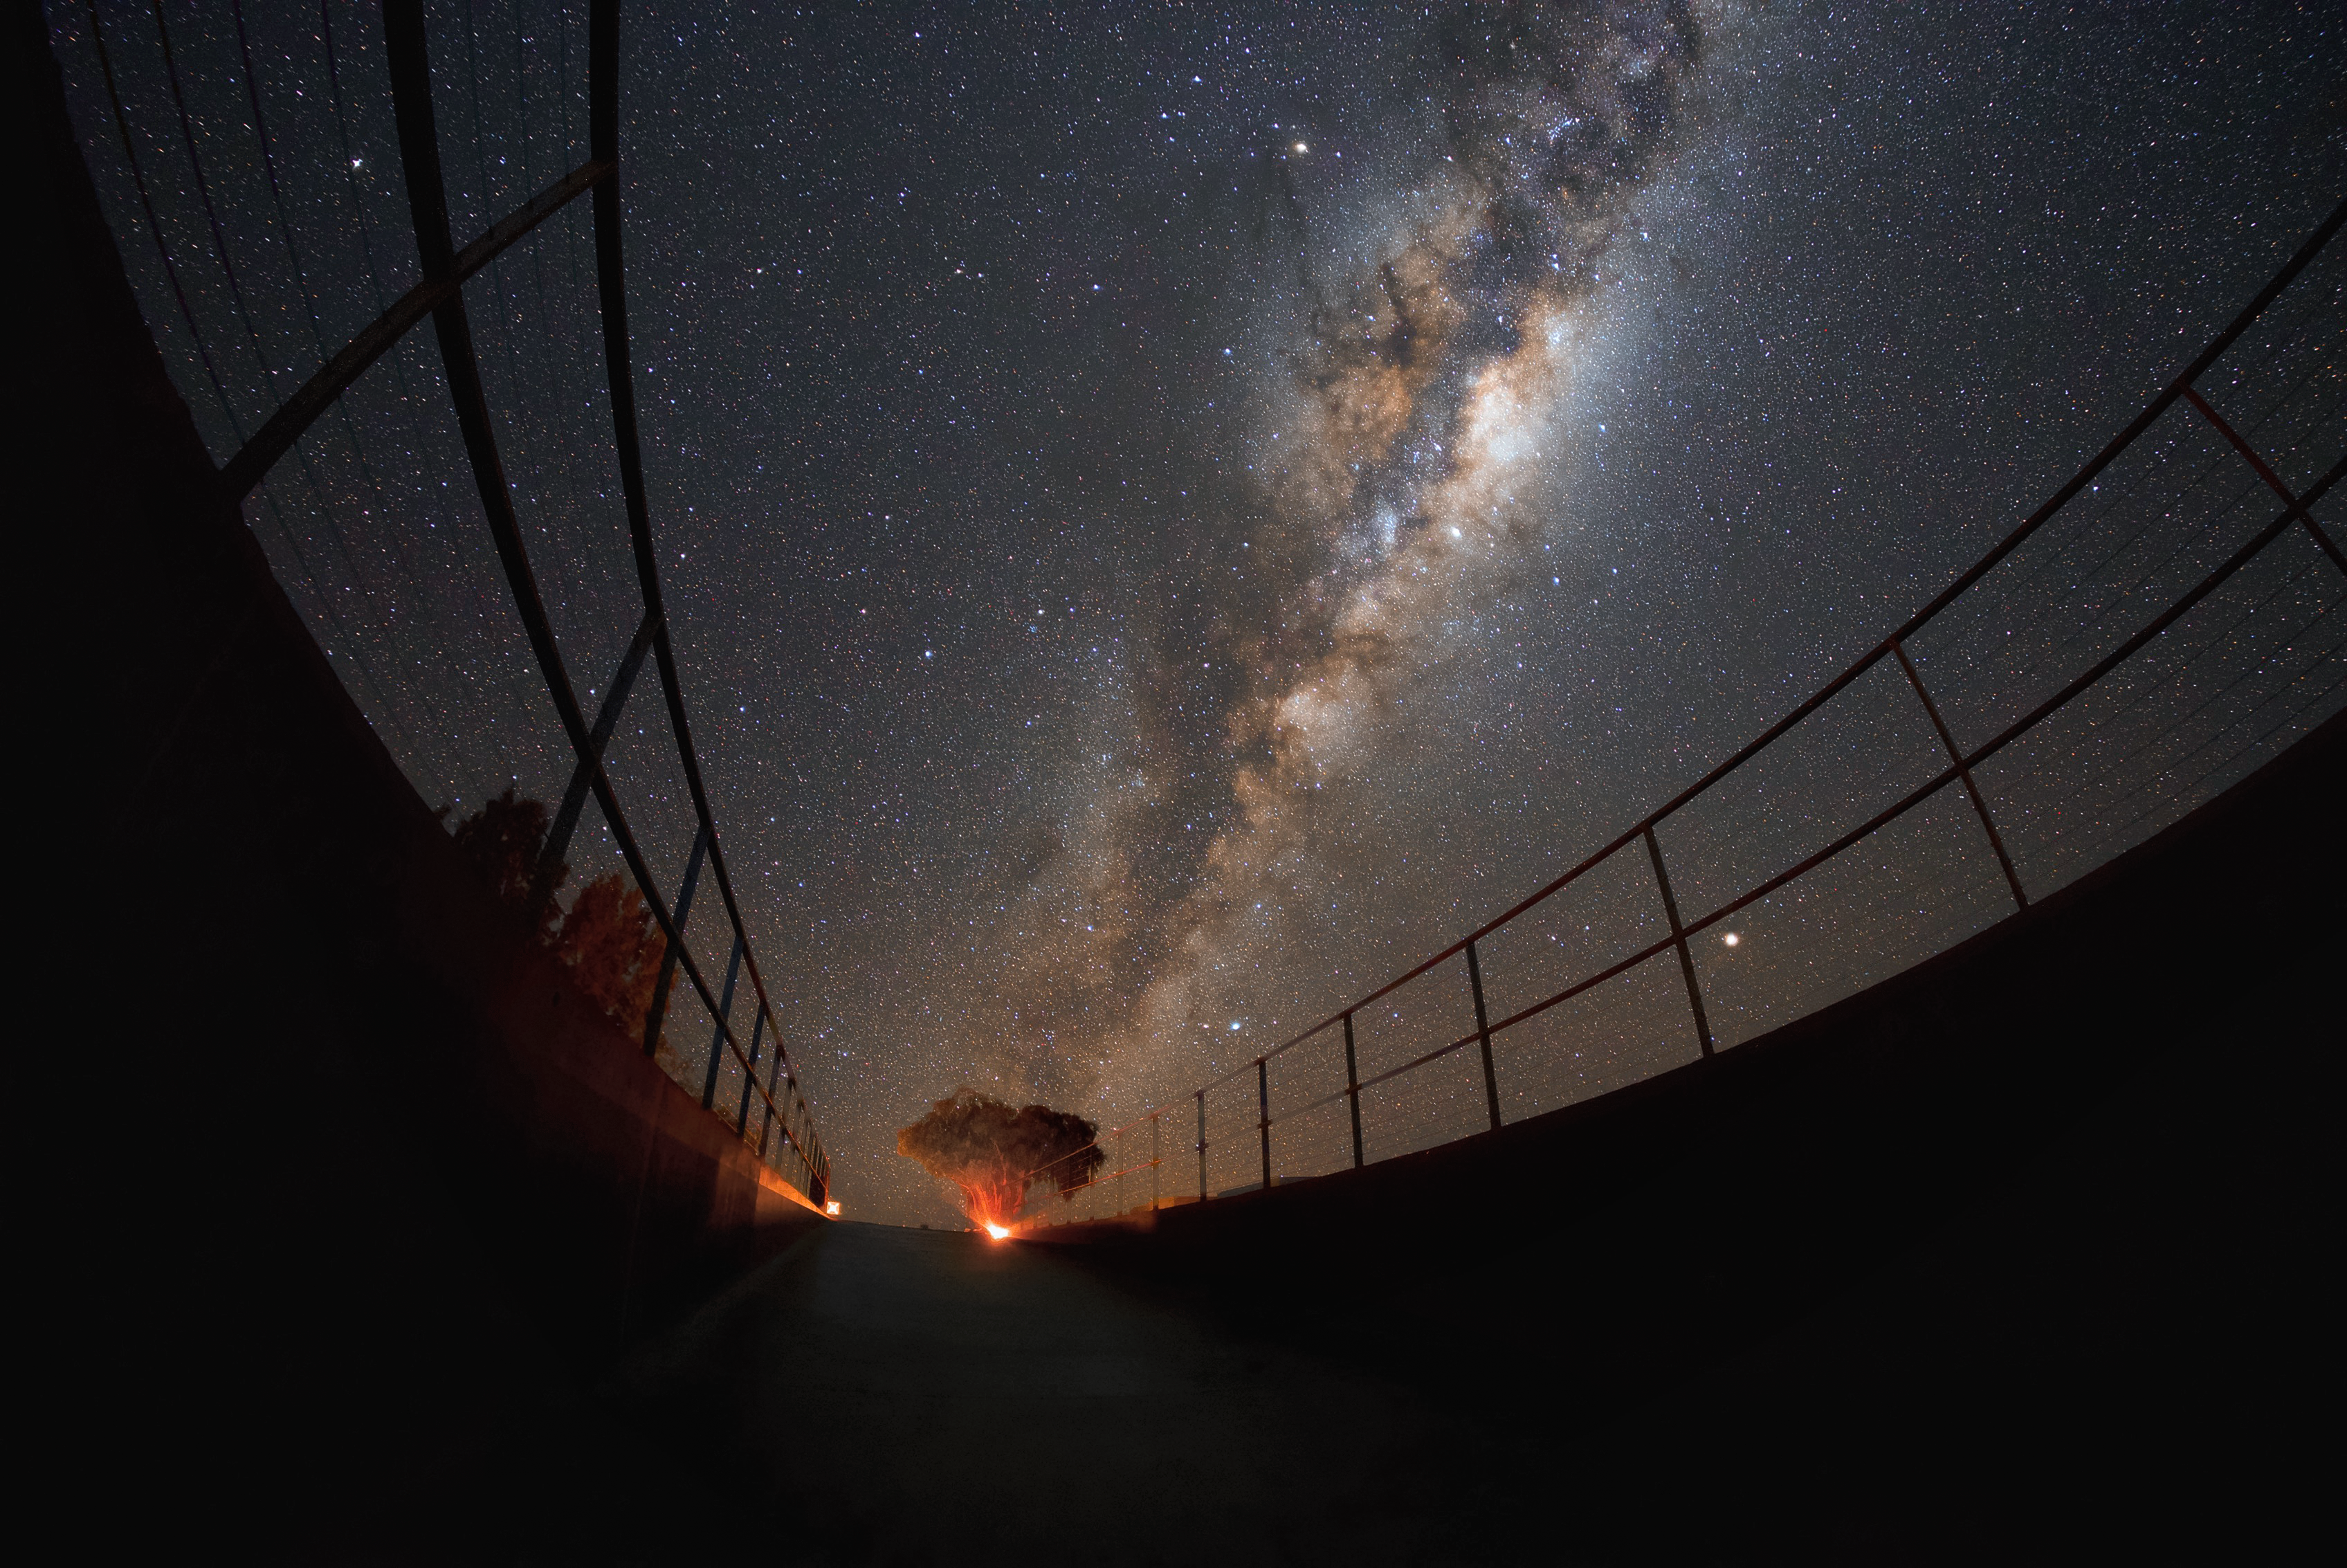

At home

Our home galaxy, the Milky Way, is pictured here above the entrance to the Residencia, the hotel where staff and astronomers working at ESO's Very Large Telescope (VLT) stay. With a library, fitness centre and large indoor garden, the Residencia offers a relaxing oasis amid the harsh desert surroundings for its inhabitants, who often have to work long hours. This view of the sky exhibits the excellent viewing conditions available in the Chilean Atacama Desert, where ESO's world-class telescopes are located to study the Universe.

Credit: ESO/Daniele Gasparri (www.astroatacama.com)